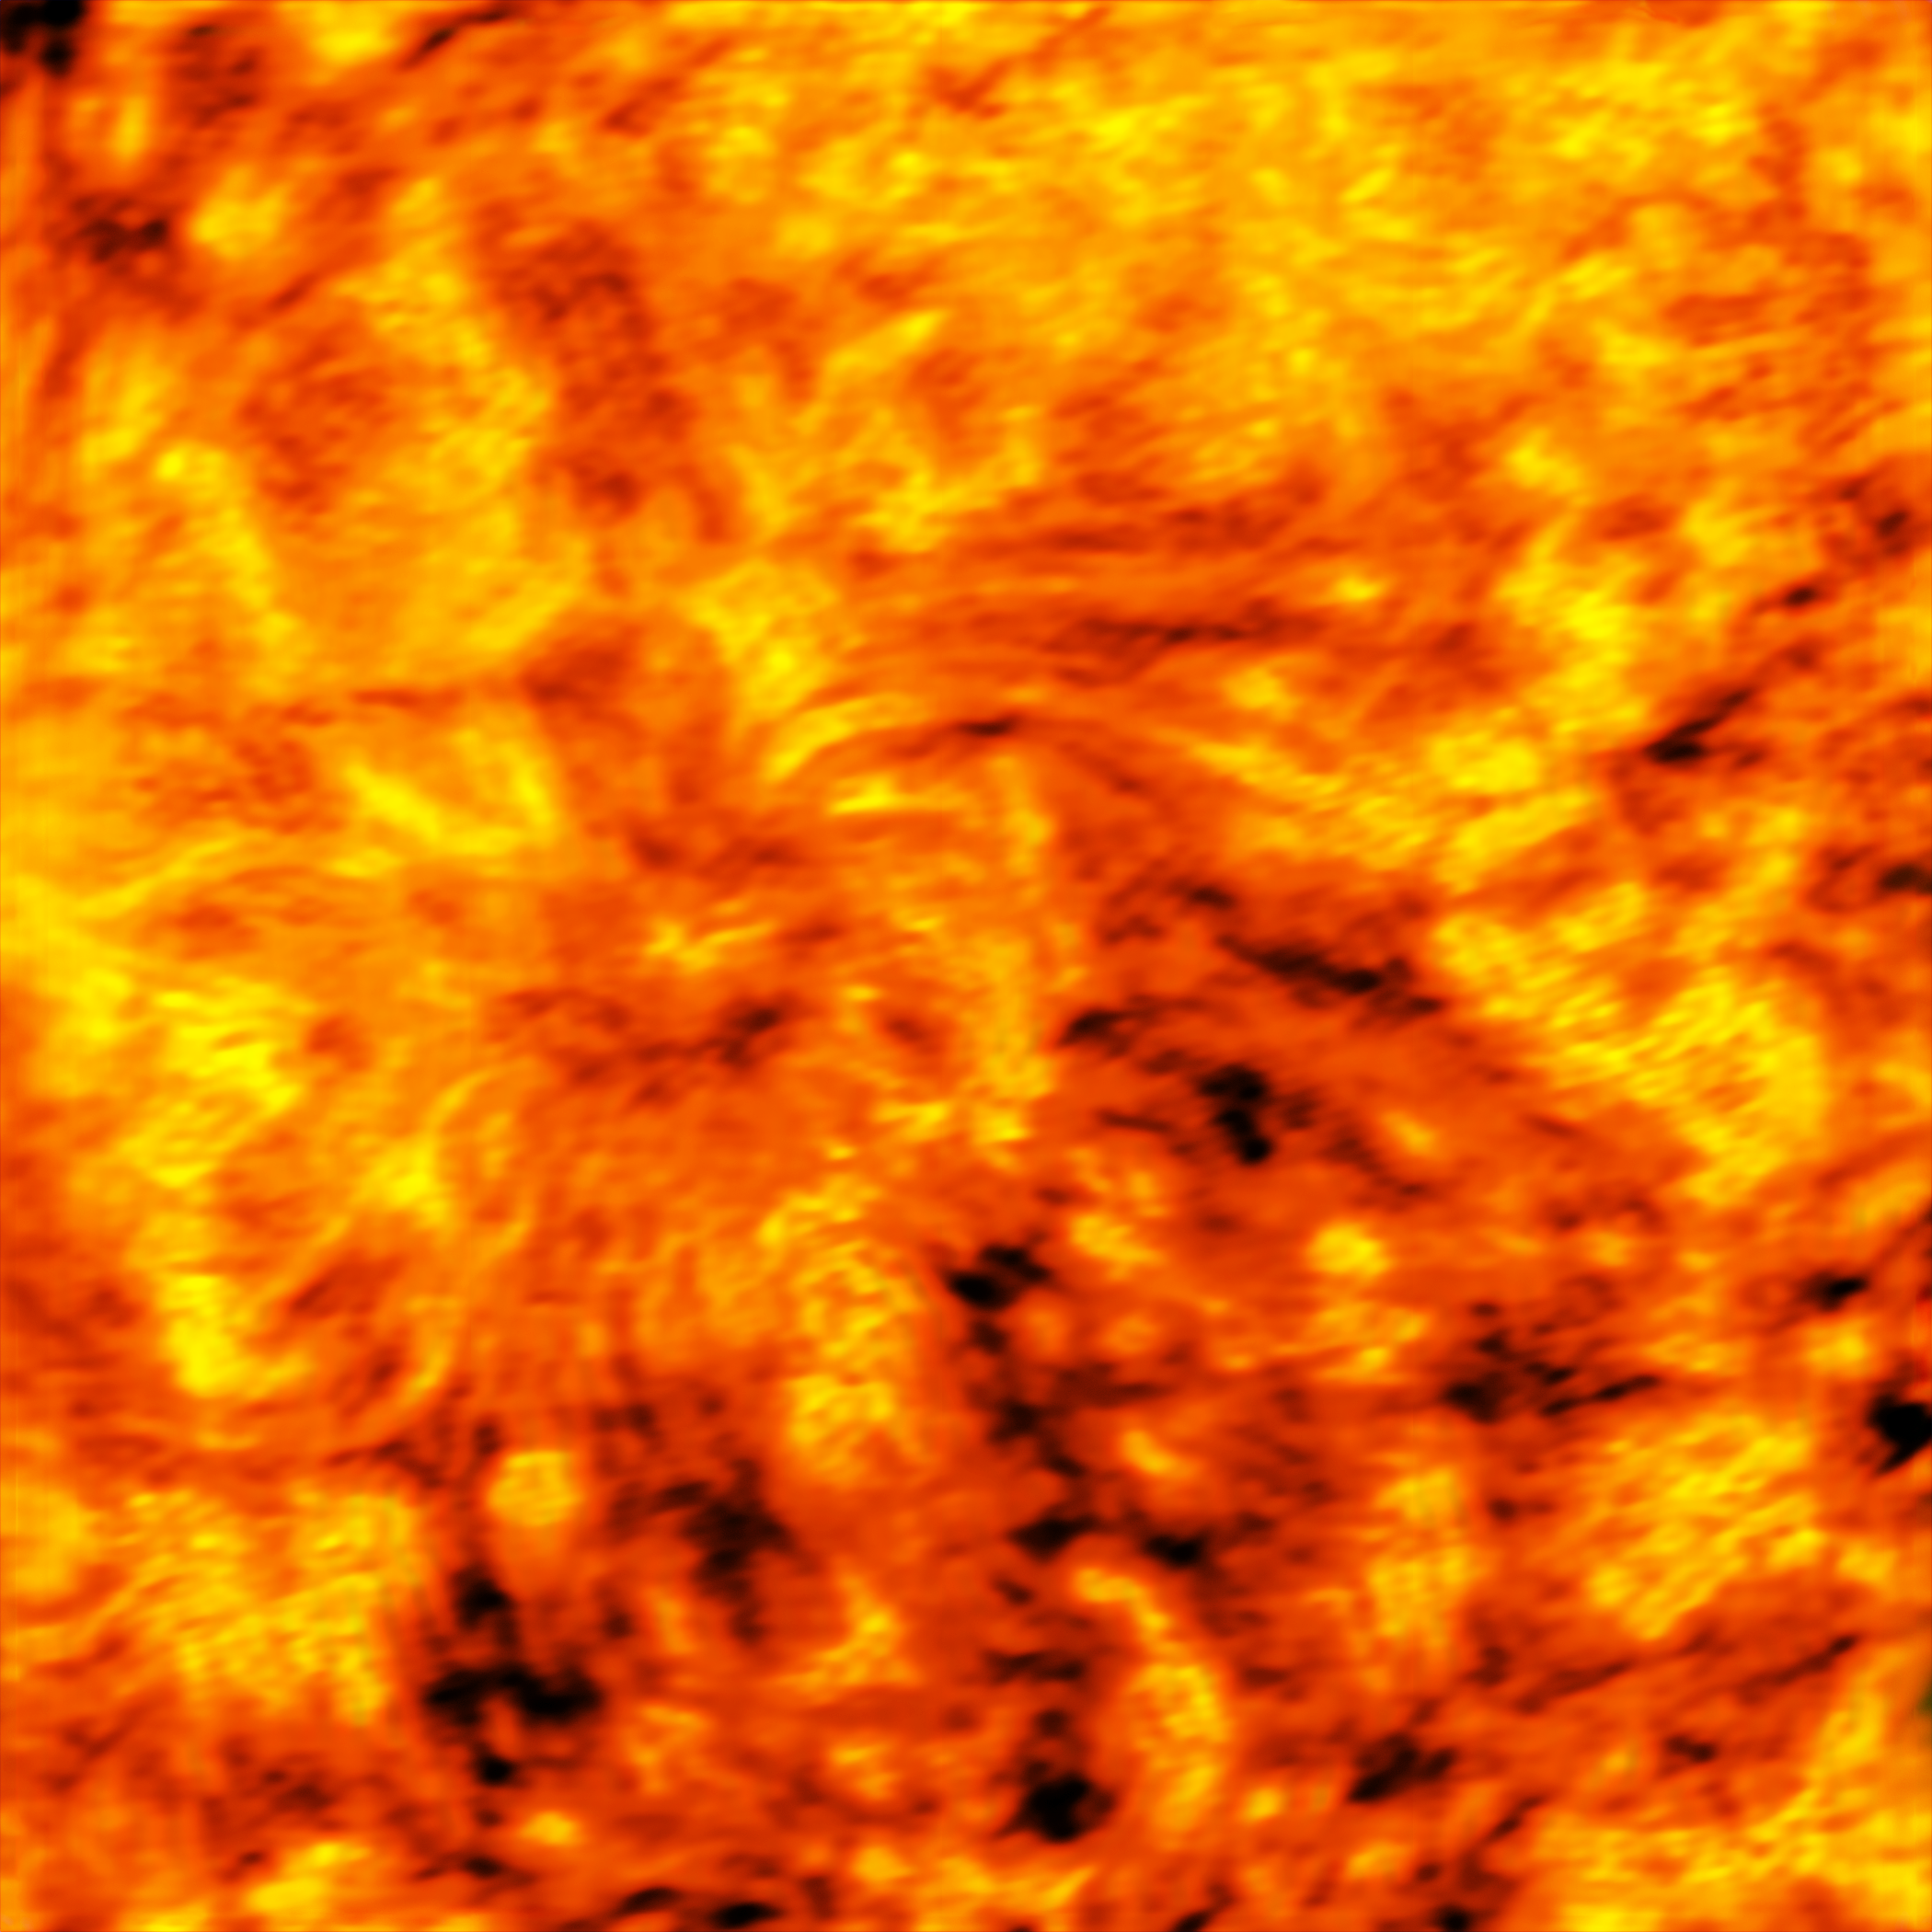

ALMA observes a giant sunspot (3 millimetres)

This ALMA image of an enormous sunspot was taken at a wavelength of 3 millimetres. Sunspots are transient features that occur in regions where the Sun’s magnetic field is extremely concentrated and powerful. They have lower temperatures than their surrounding regions, which is why they appear relatively dark.

These observations are the first ever made of the Sun with a facility where ESO is a partner. They are an important expansion of the range of observations that can be used to probe the mysterious physics of our nearest star.

Credit: ALMA (ESO/NAOJ/NRAO)